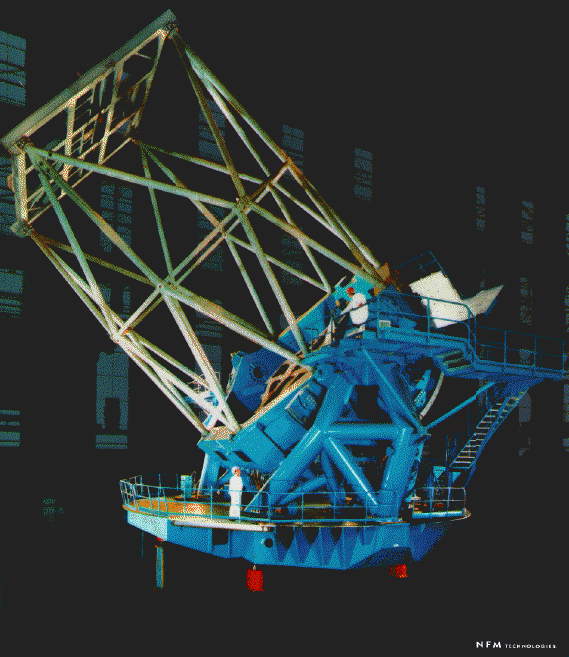

The completed telescope structure at Telas/NFM, in France. December 1997

Credit: International Gemini Observatory/AURA